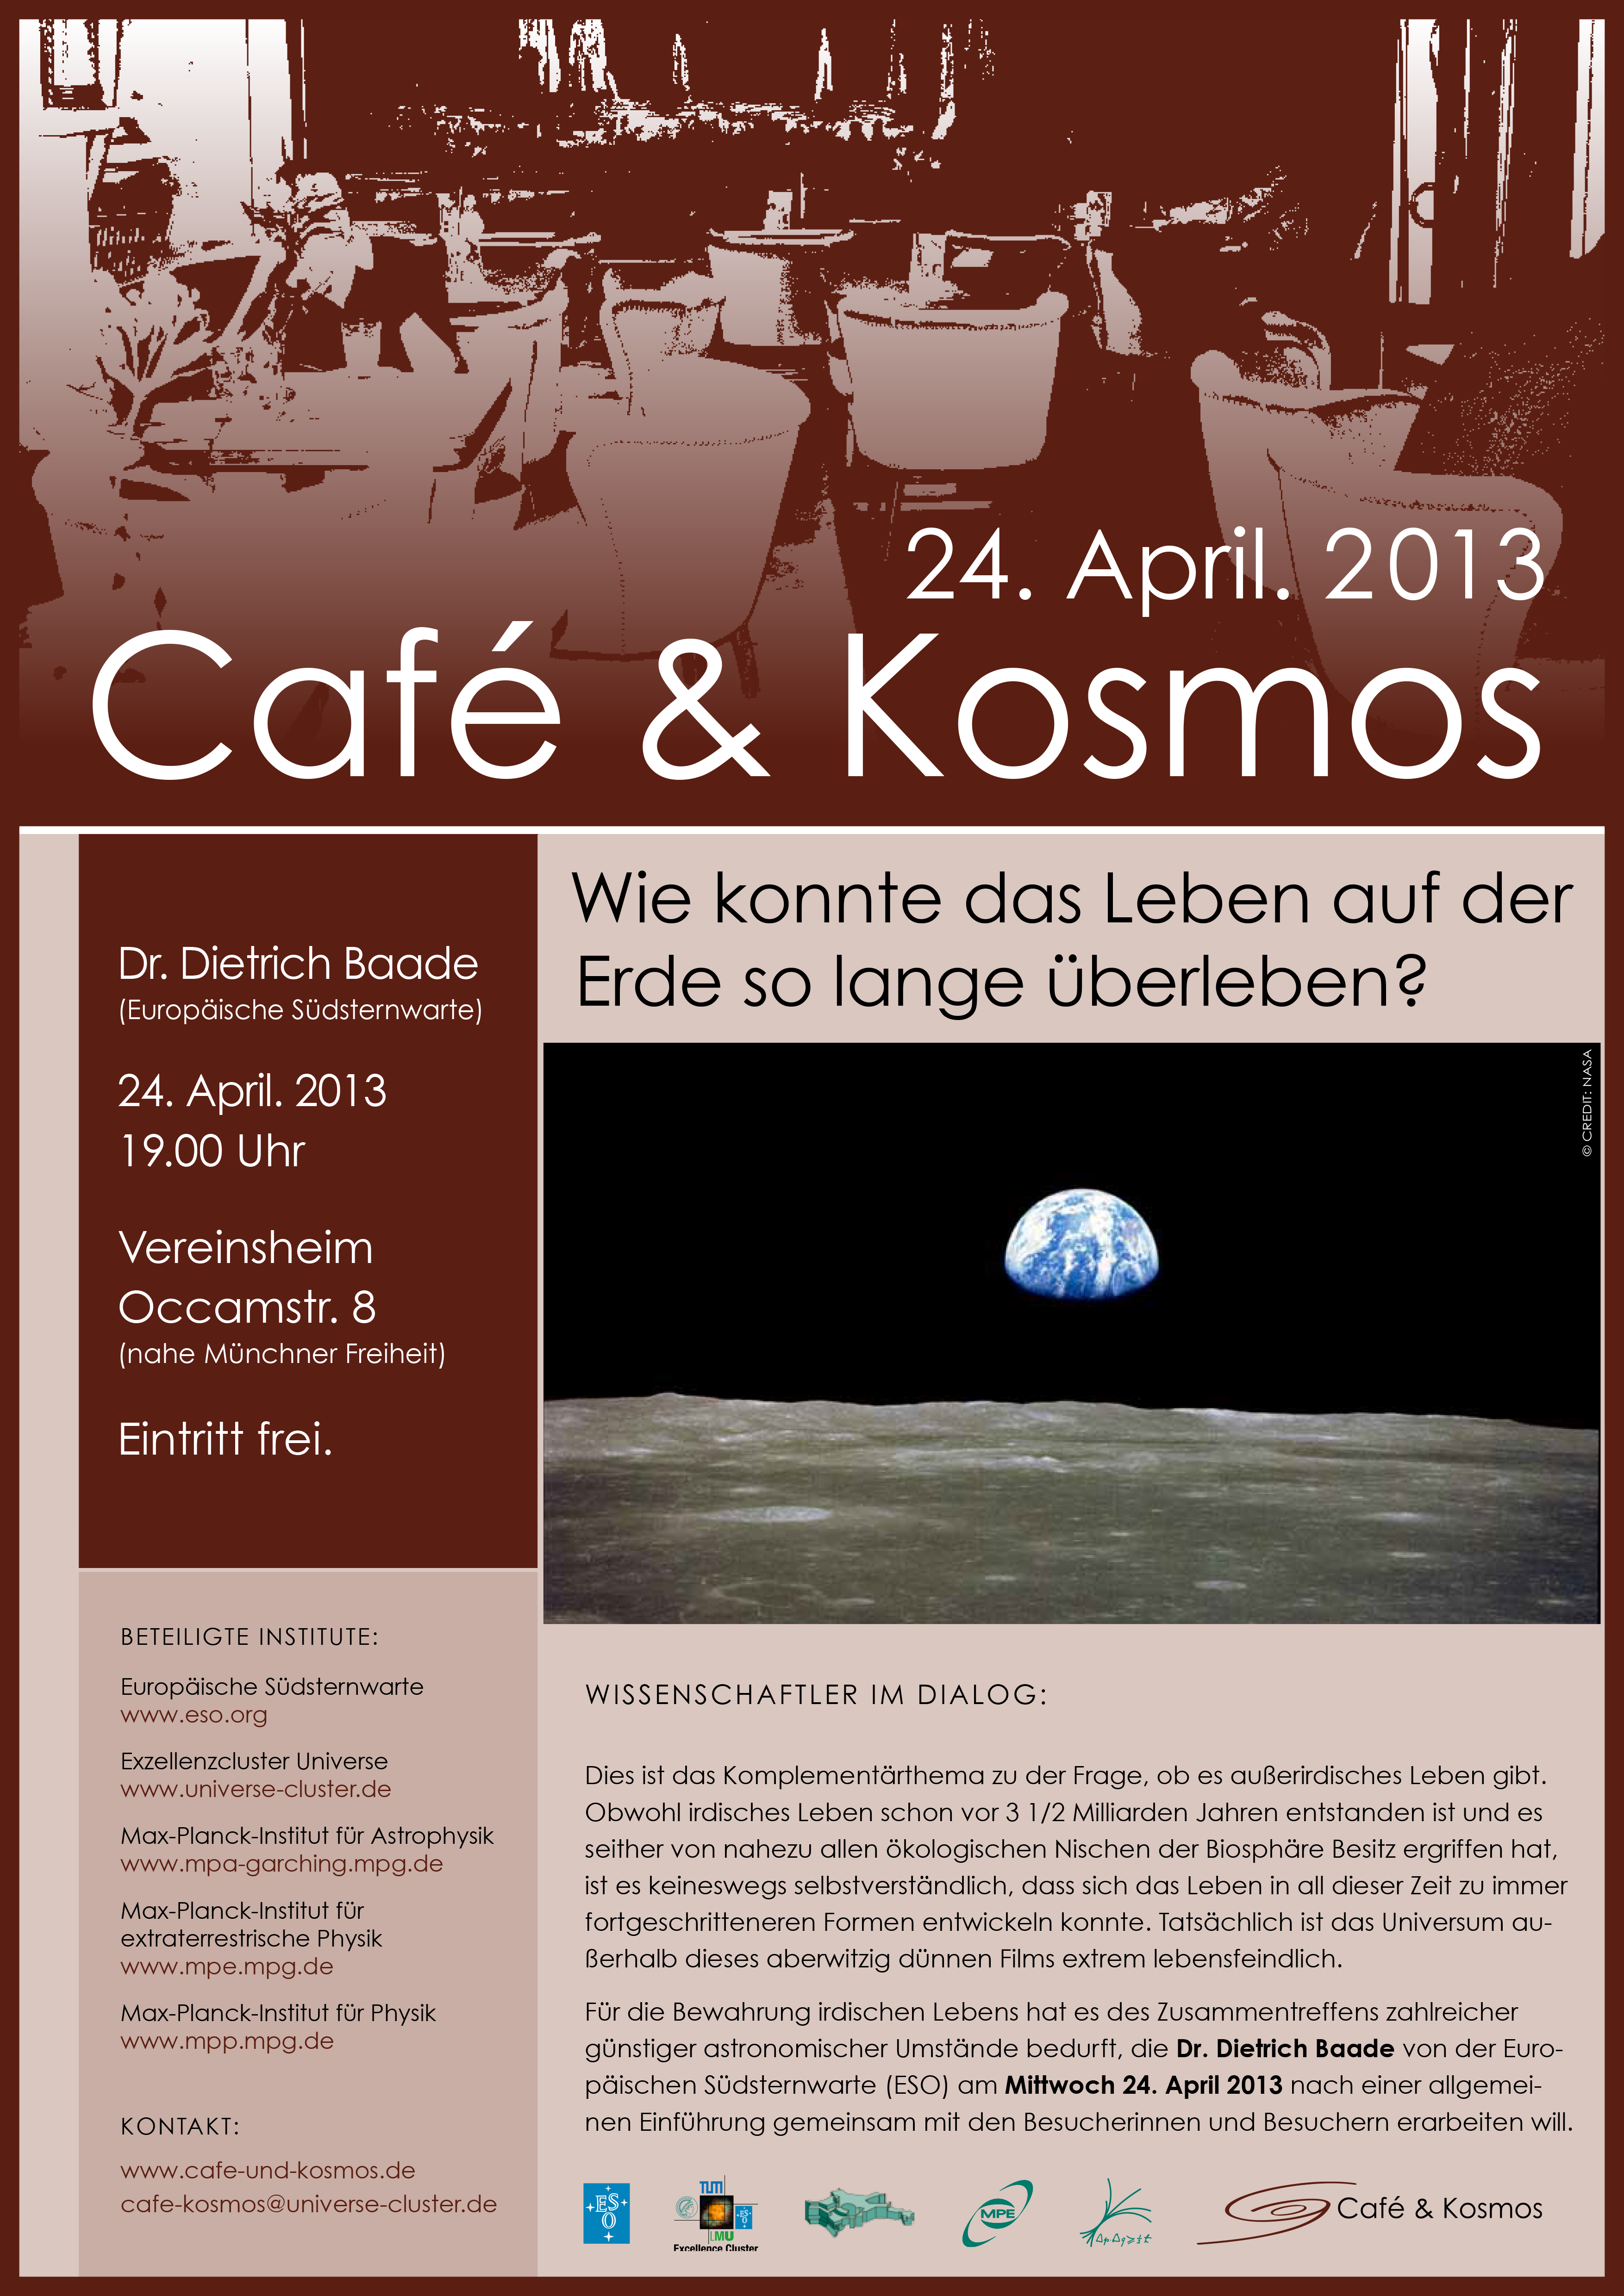

Poster of Café & Kosmos 24 April 2013

For more information about this event, visit Café & Kosmos

Credit: ESO / Café & Kosmos